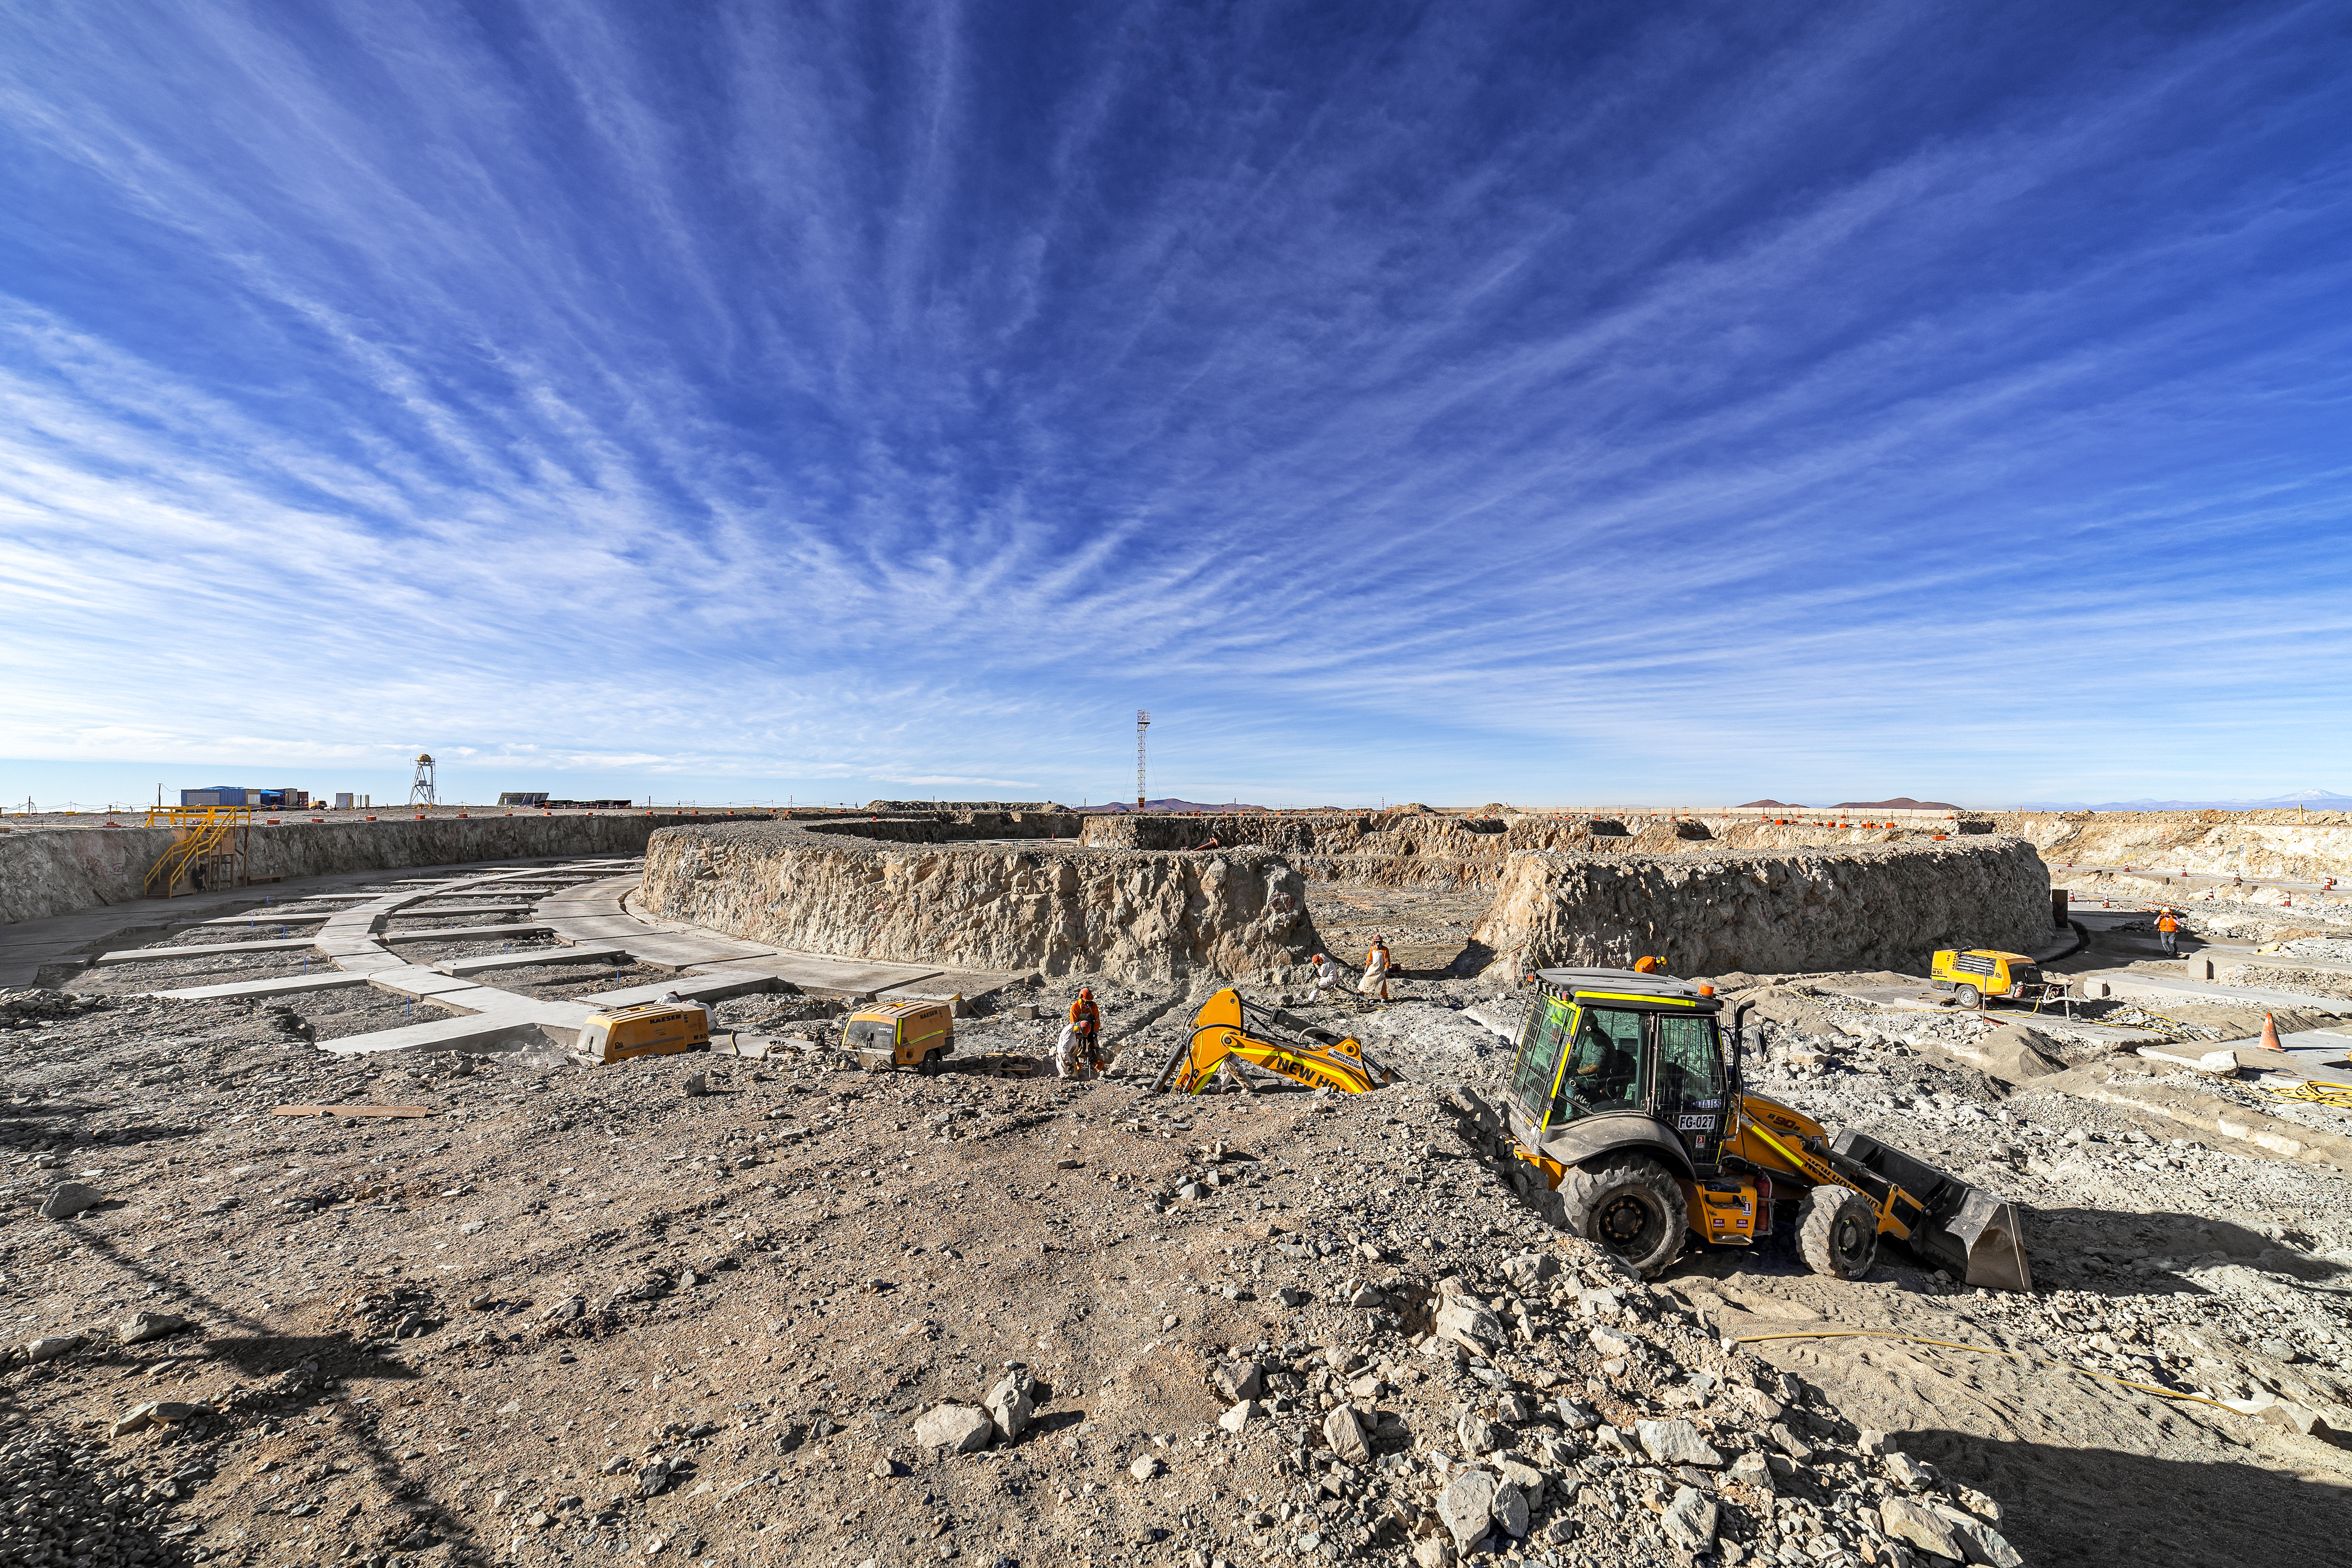

Construction of the ELT in Chile is underway

Construction of the ELT is underway in Chile, 2019. The ELT is expected to uncover new, high-resolution images of exoplanets: planets that orbit stars outside of the Solar System, along with other cosmic wonders.

Credit: ESO/P. Horálek